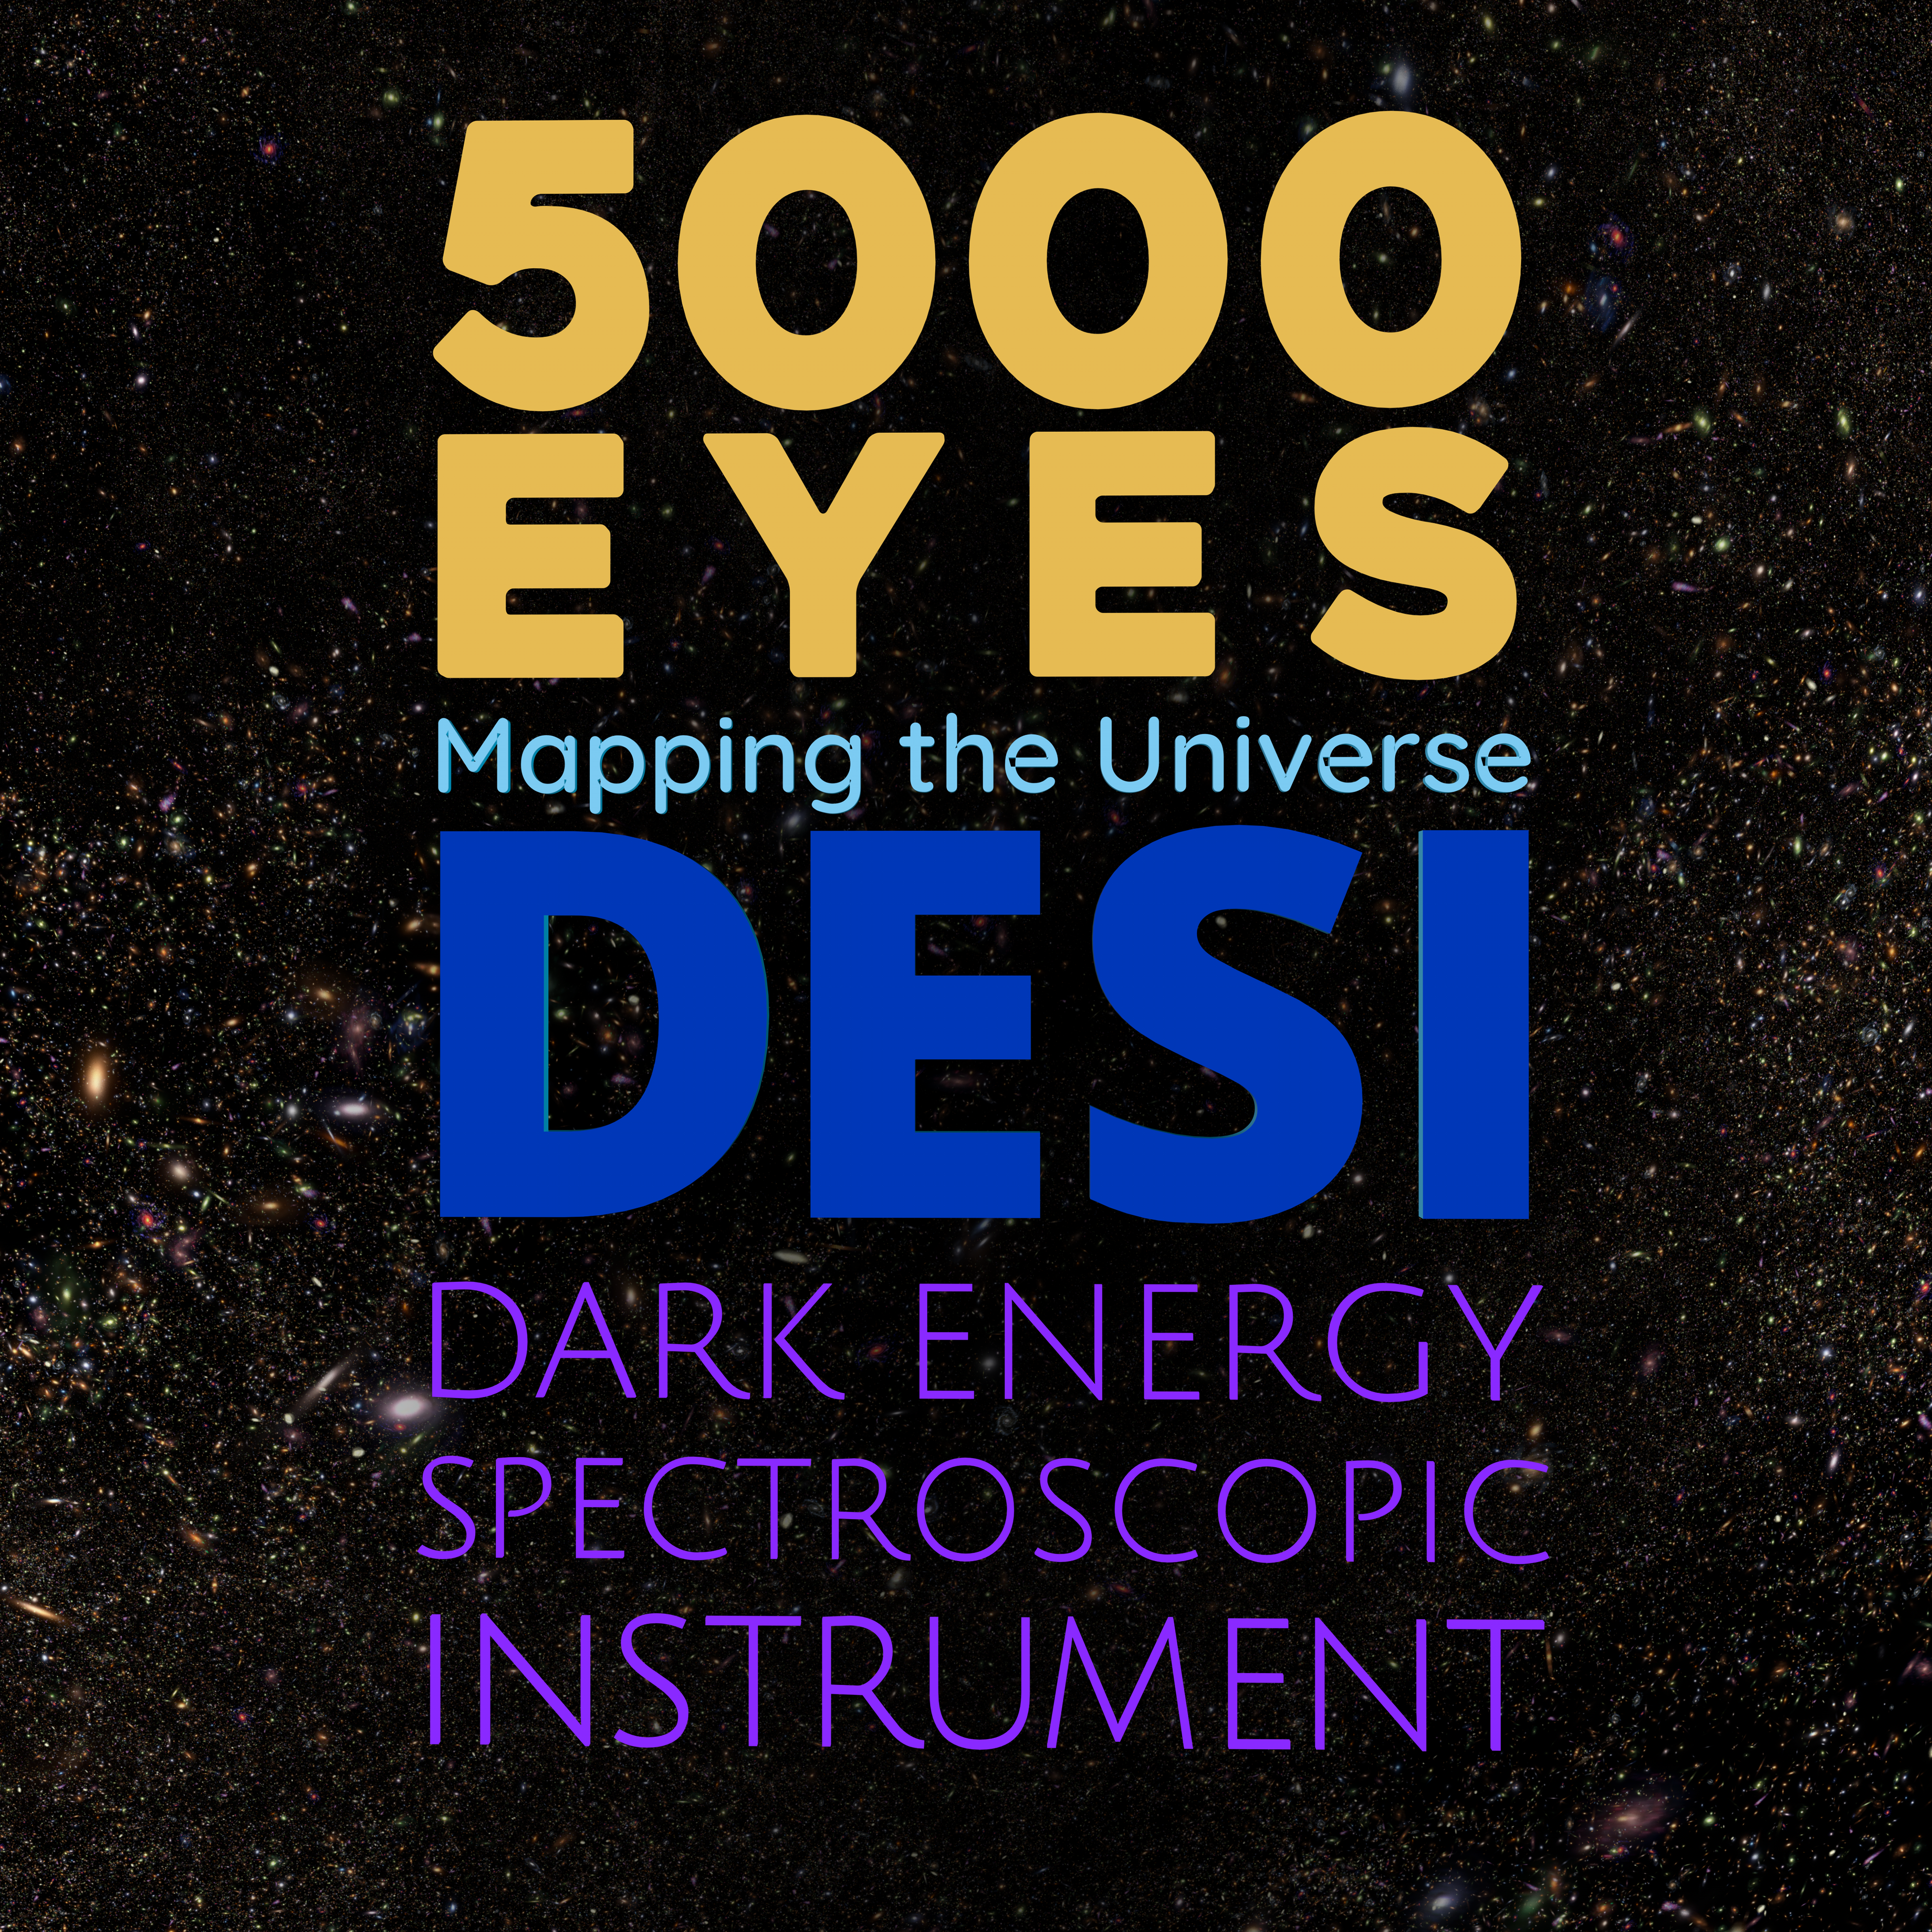

5000 Eyes: Mapping the Universe with DESI

A stunning new documentary film featuring recent discoveries from the Department of Energy’s Dark Energy Spectroscopic Instrument (DESI), an instrument on the Nicholas U. Mayall 4-meter Telescope at NOIRLab’s Kitt Peak National Observatory (KPNO), has been released and is free to download to planetariums worldwide. 5000 Eyes: Mapping the Universe with DESI is a new feature-length planetarium show created in collaboration with DESI’s consortium of worldwide collaborators, a dedicated group of scientists and engineers who are producing the most complete map of our universe.

Credit: DESI/Fiske Planetarium/LBL